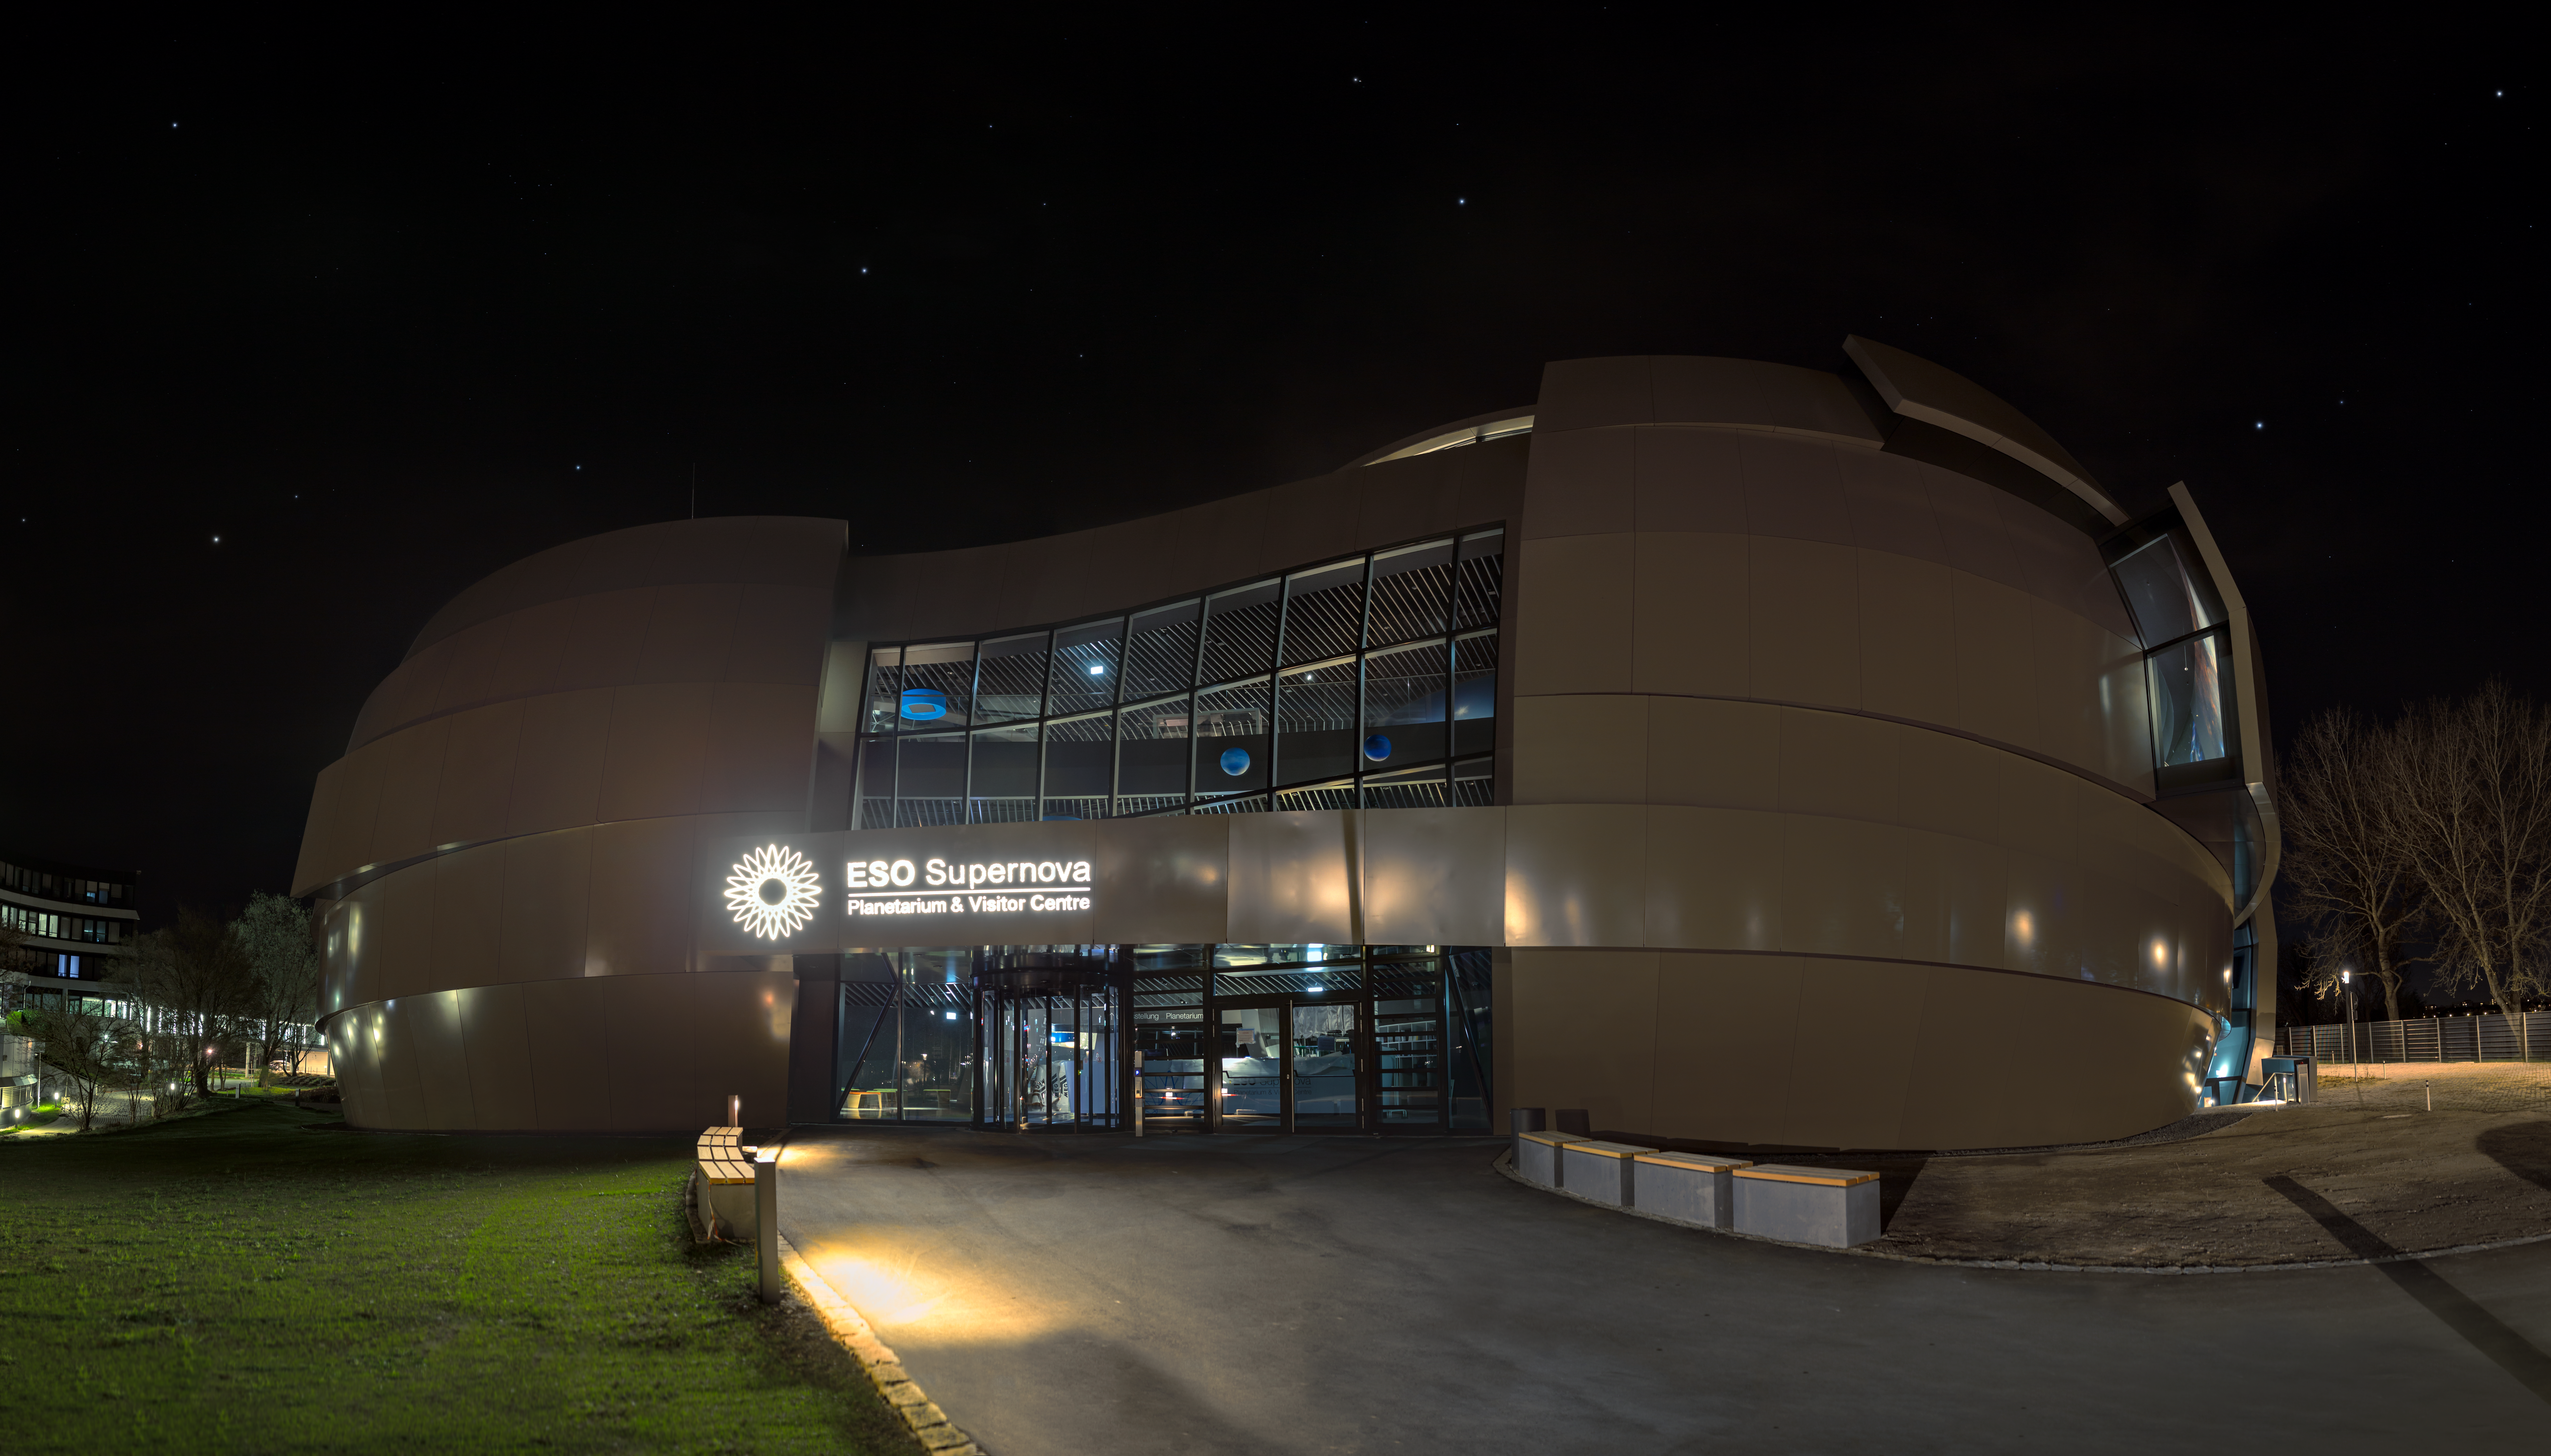

ESO Supernova opening — a new supernova over Munich

On 26 April 2018, the ESO Supernova Planetarium & Visitor Centre was officially inaugurated, and its doors are open to the public from 28 April 2018. The centre, located at ESO Headquarters in Garching, Germany, is a magnificent showcase of astronomy. It provides visitors with an immersive experience of astronomy in general, along with ESO-specific scientific results, projects, and technological breakthroughs.

This picture shows the building at night.

Credit: ESO/P. Horálek